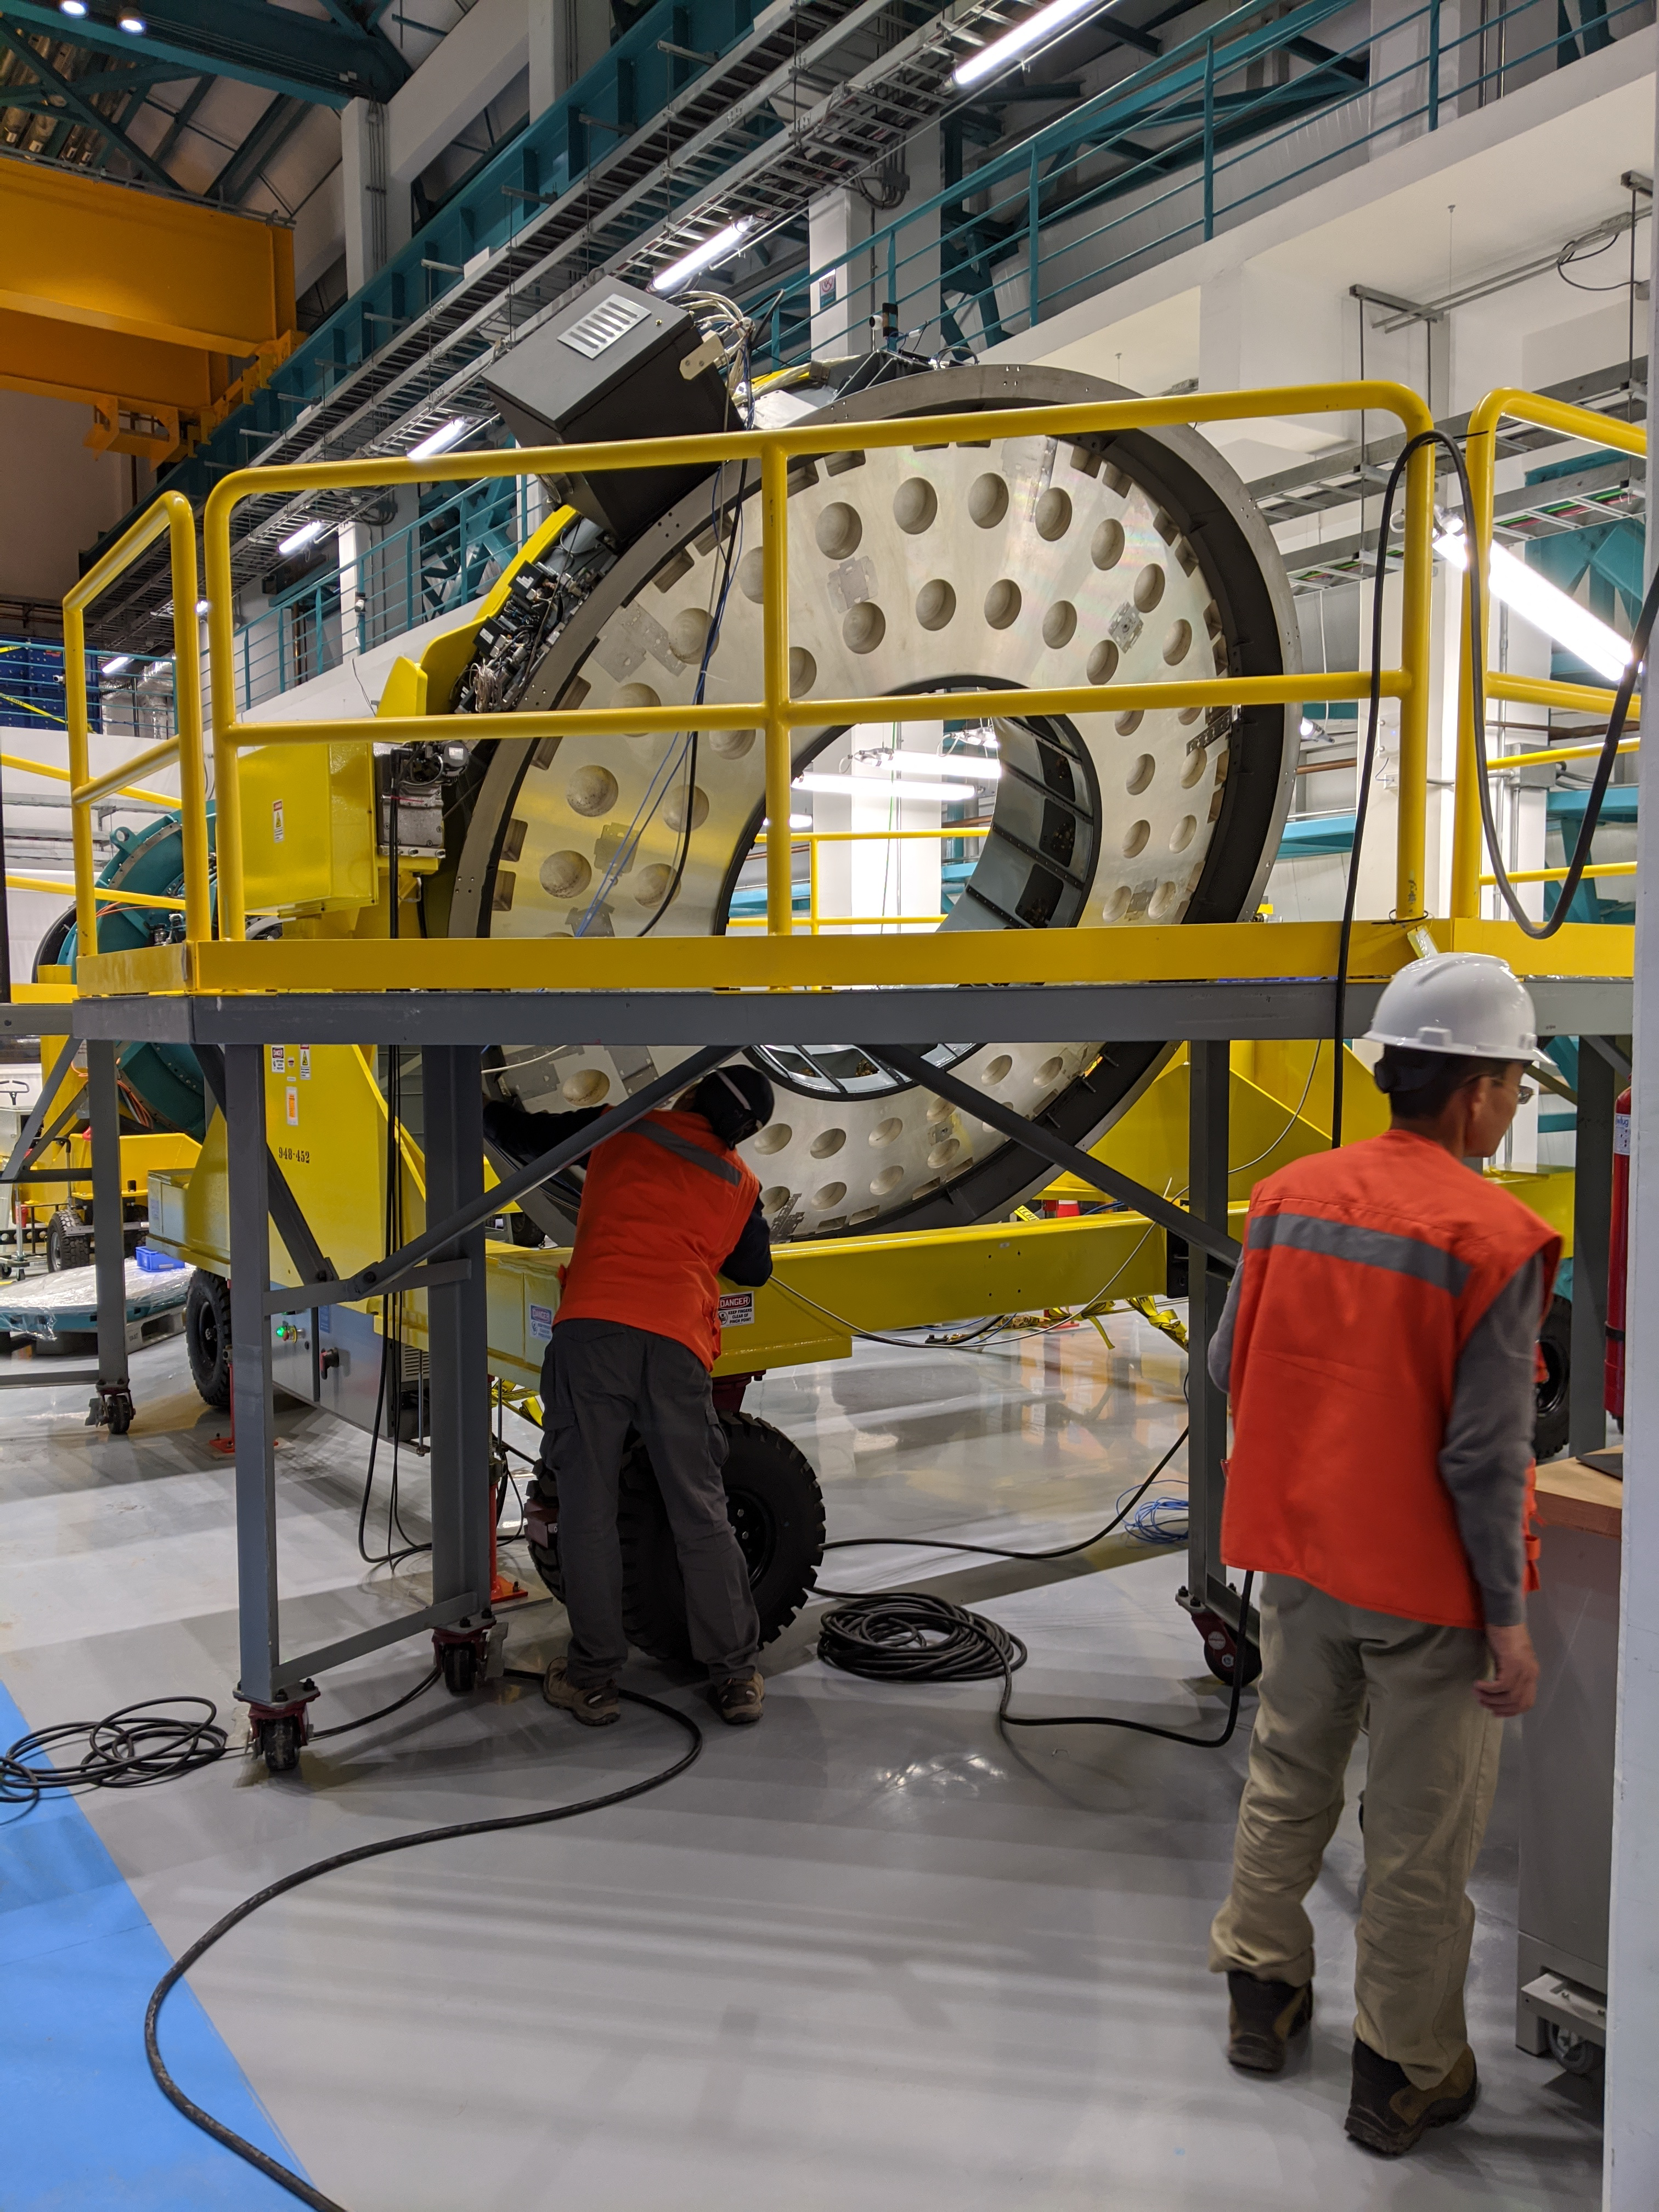

M2 Functional Testing

Secondary Mirror (M2) functional testing has begun on Cerro Pachón.

Credit: Rubin Observatory/NSF/AURA